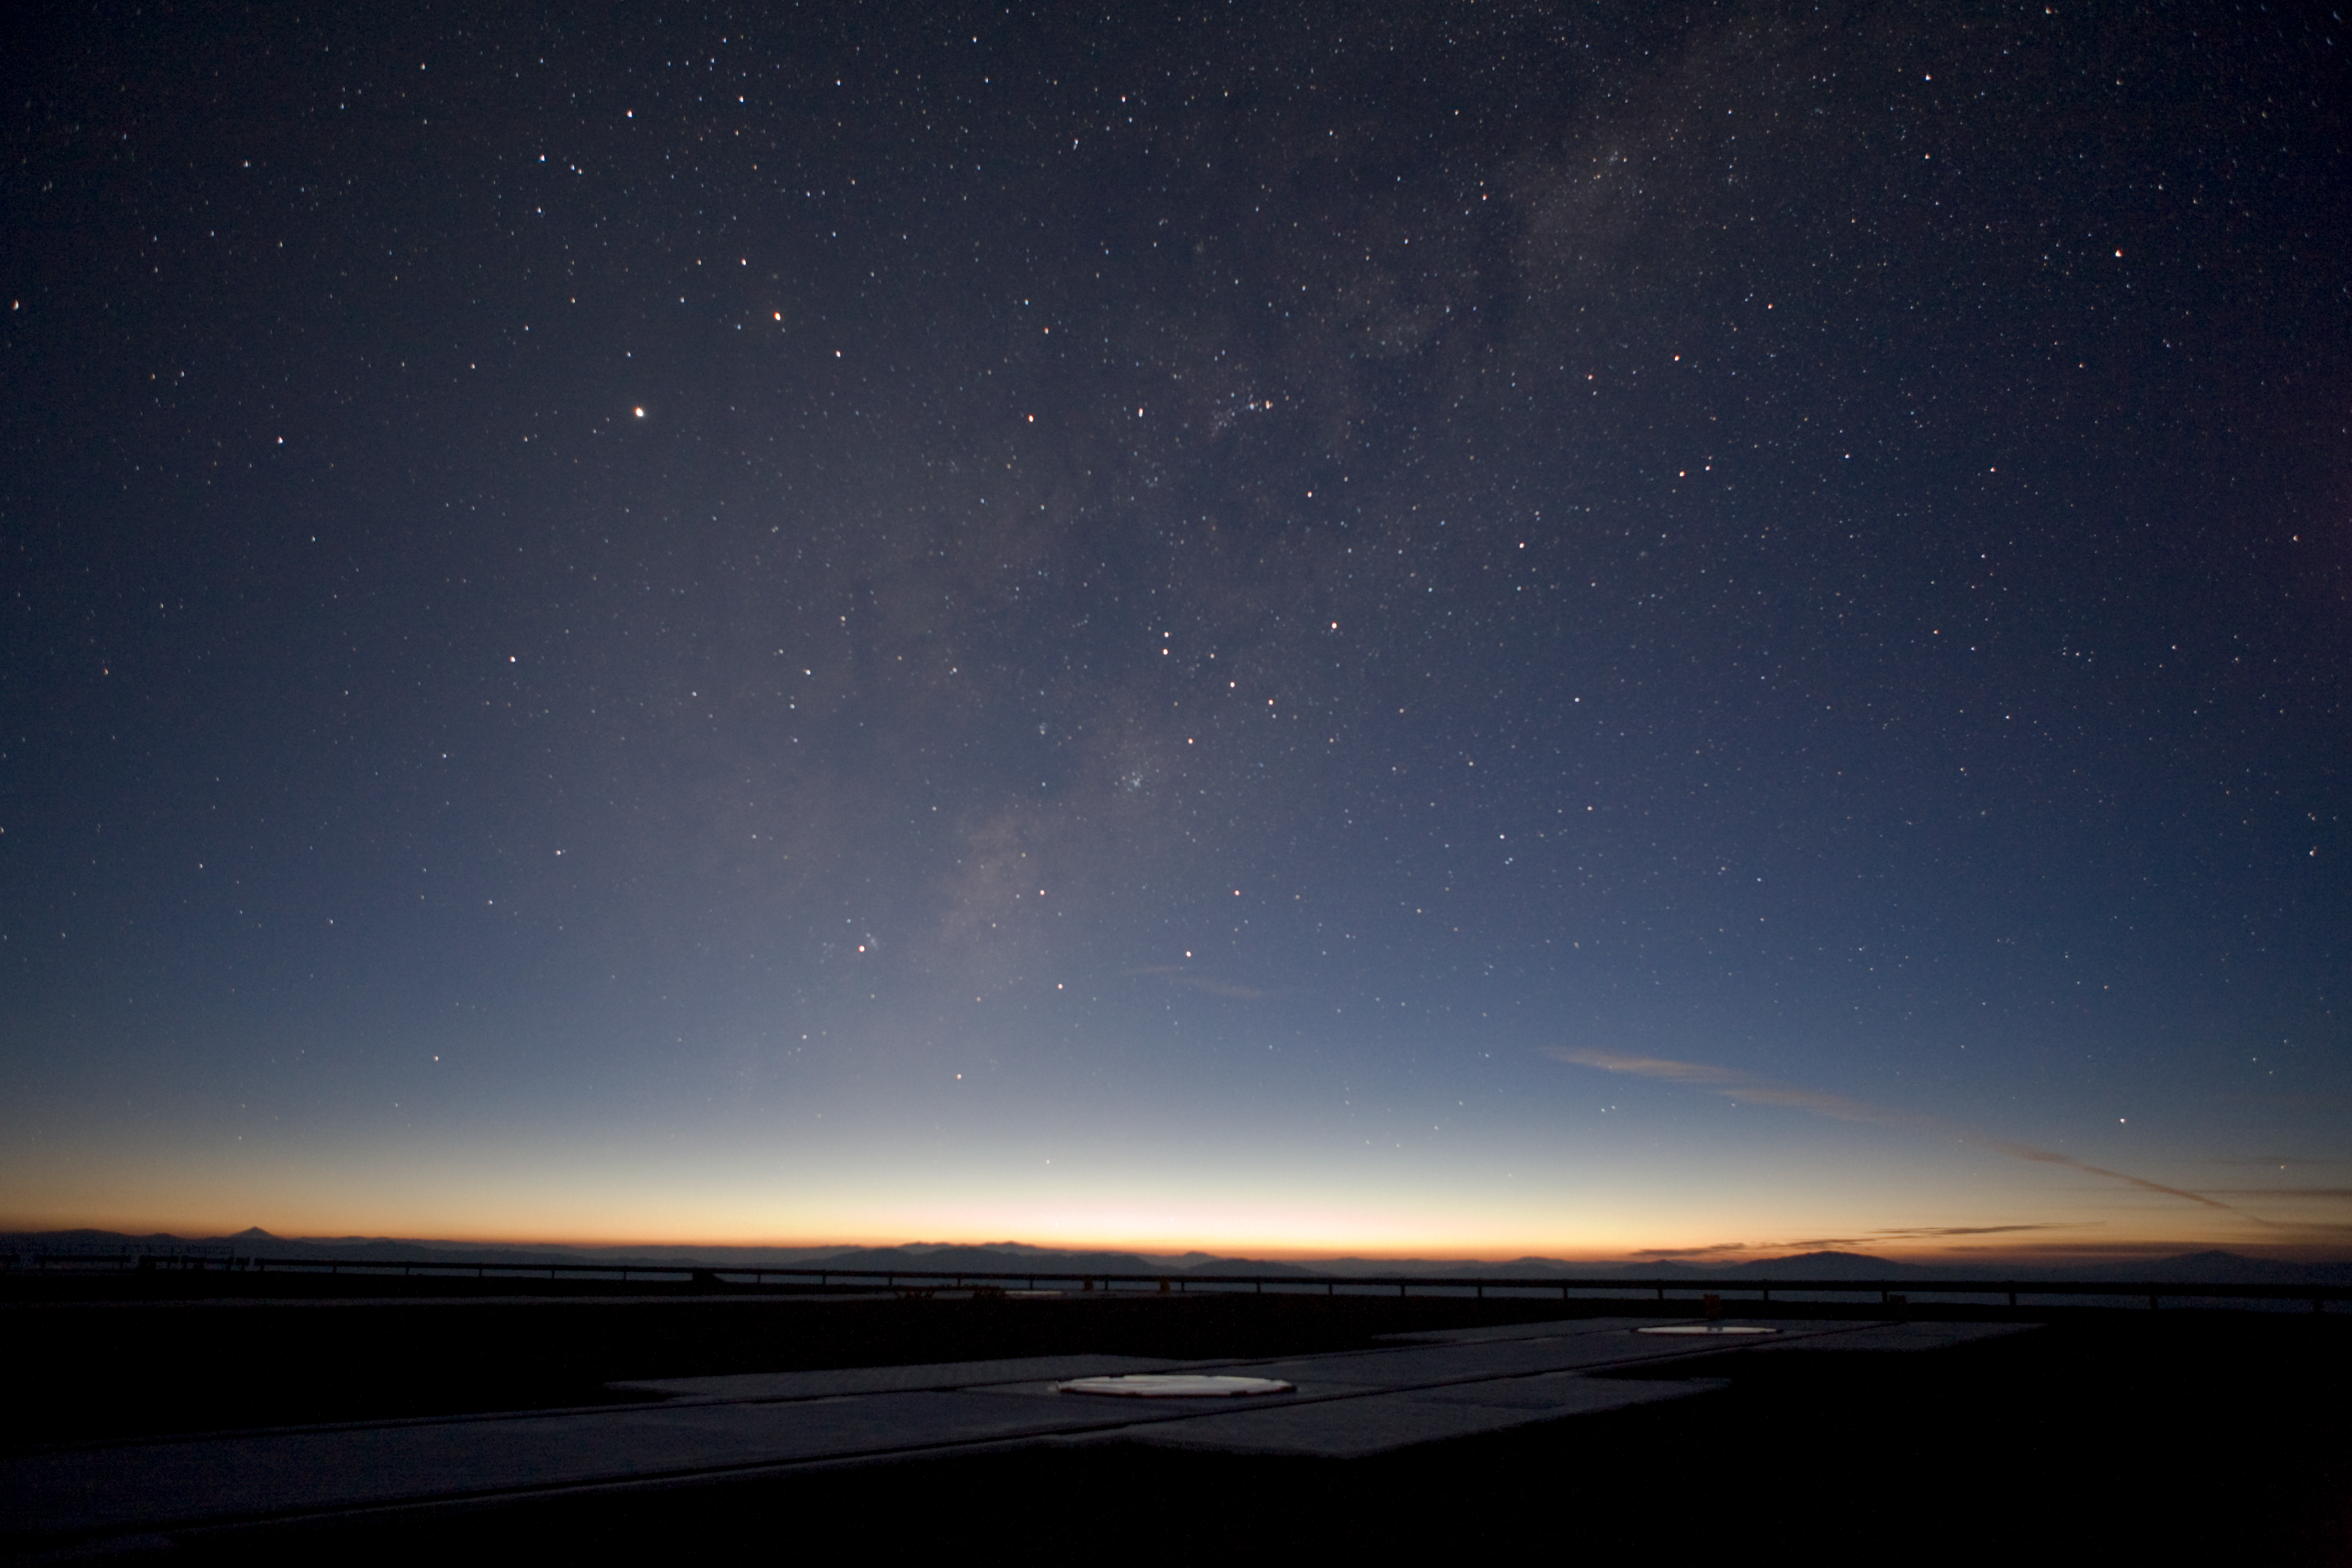

Milky Way above the VLT platform

The Milky Way galaxy over the VLT platform. In the foreground one of the many docking stations for the Auxiliary Telescopes is seen. This picture was taken in January 2007.

Credit: ESO/H.H.Heyer